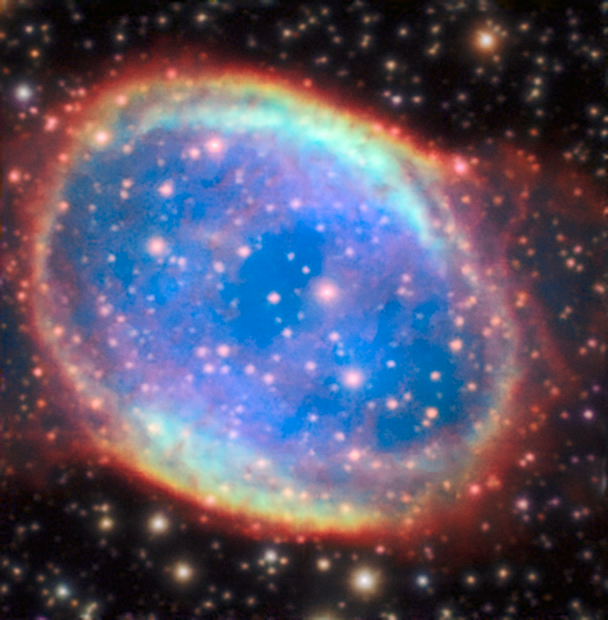

The planetary nebula NGC 6563 observed with the AOF

The Adaptive Optics Facility works to remove the blurring effect of Earth’s atmosphere. When used one can see much finer details in the faint planetary nebula NGC 6563 as compared to the natural sky quality.

Credit: ESO/P. Weilbacher (AIP)